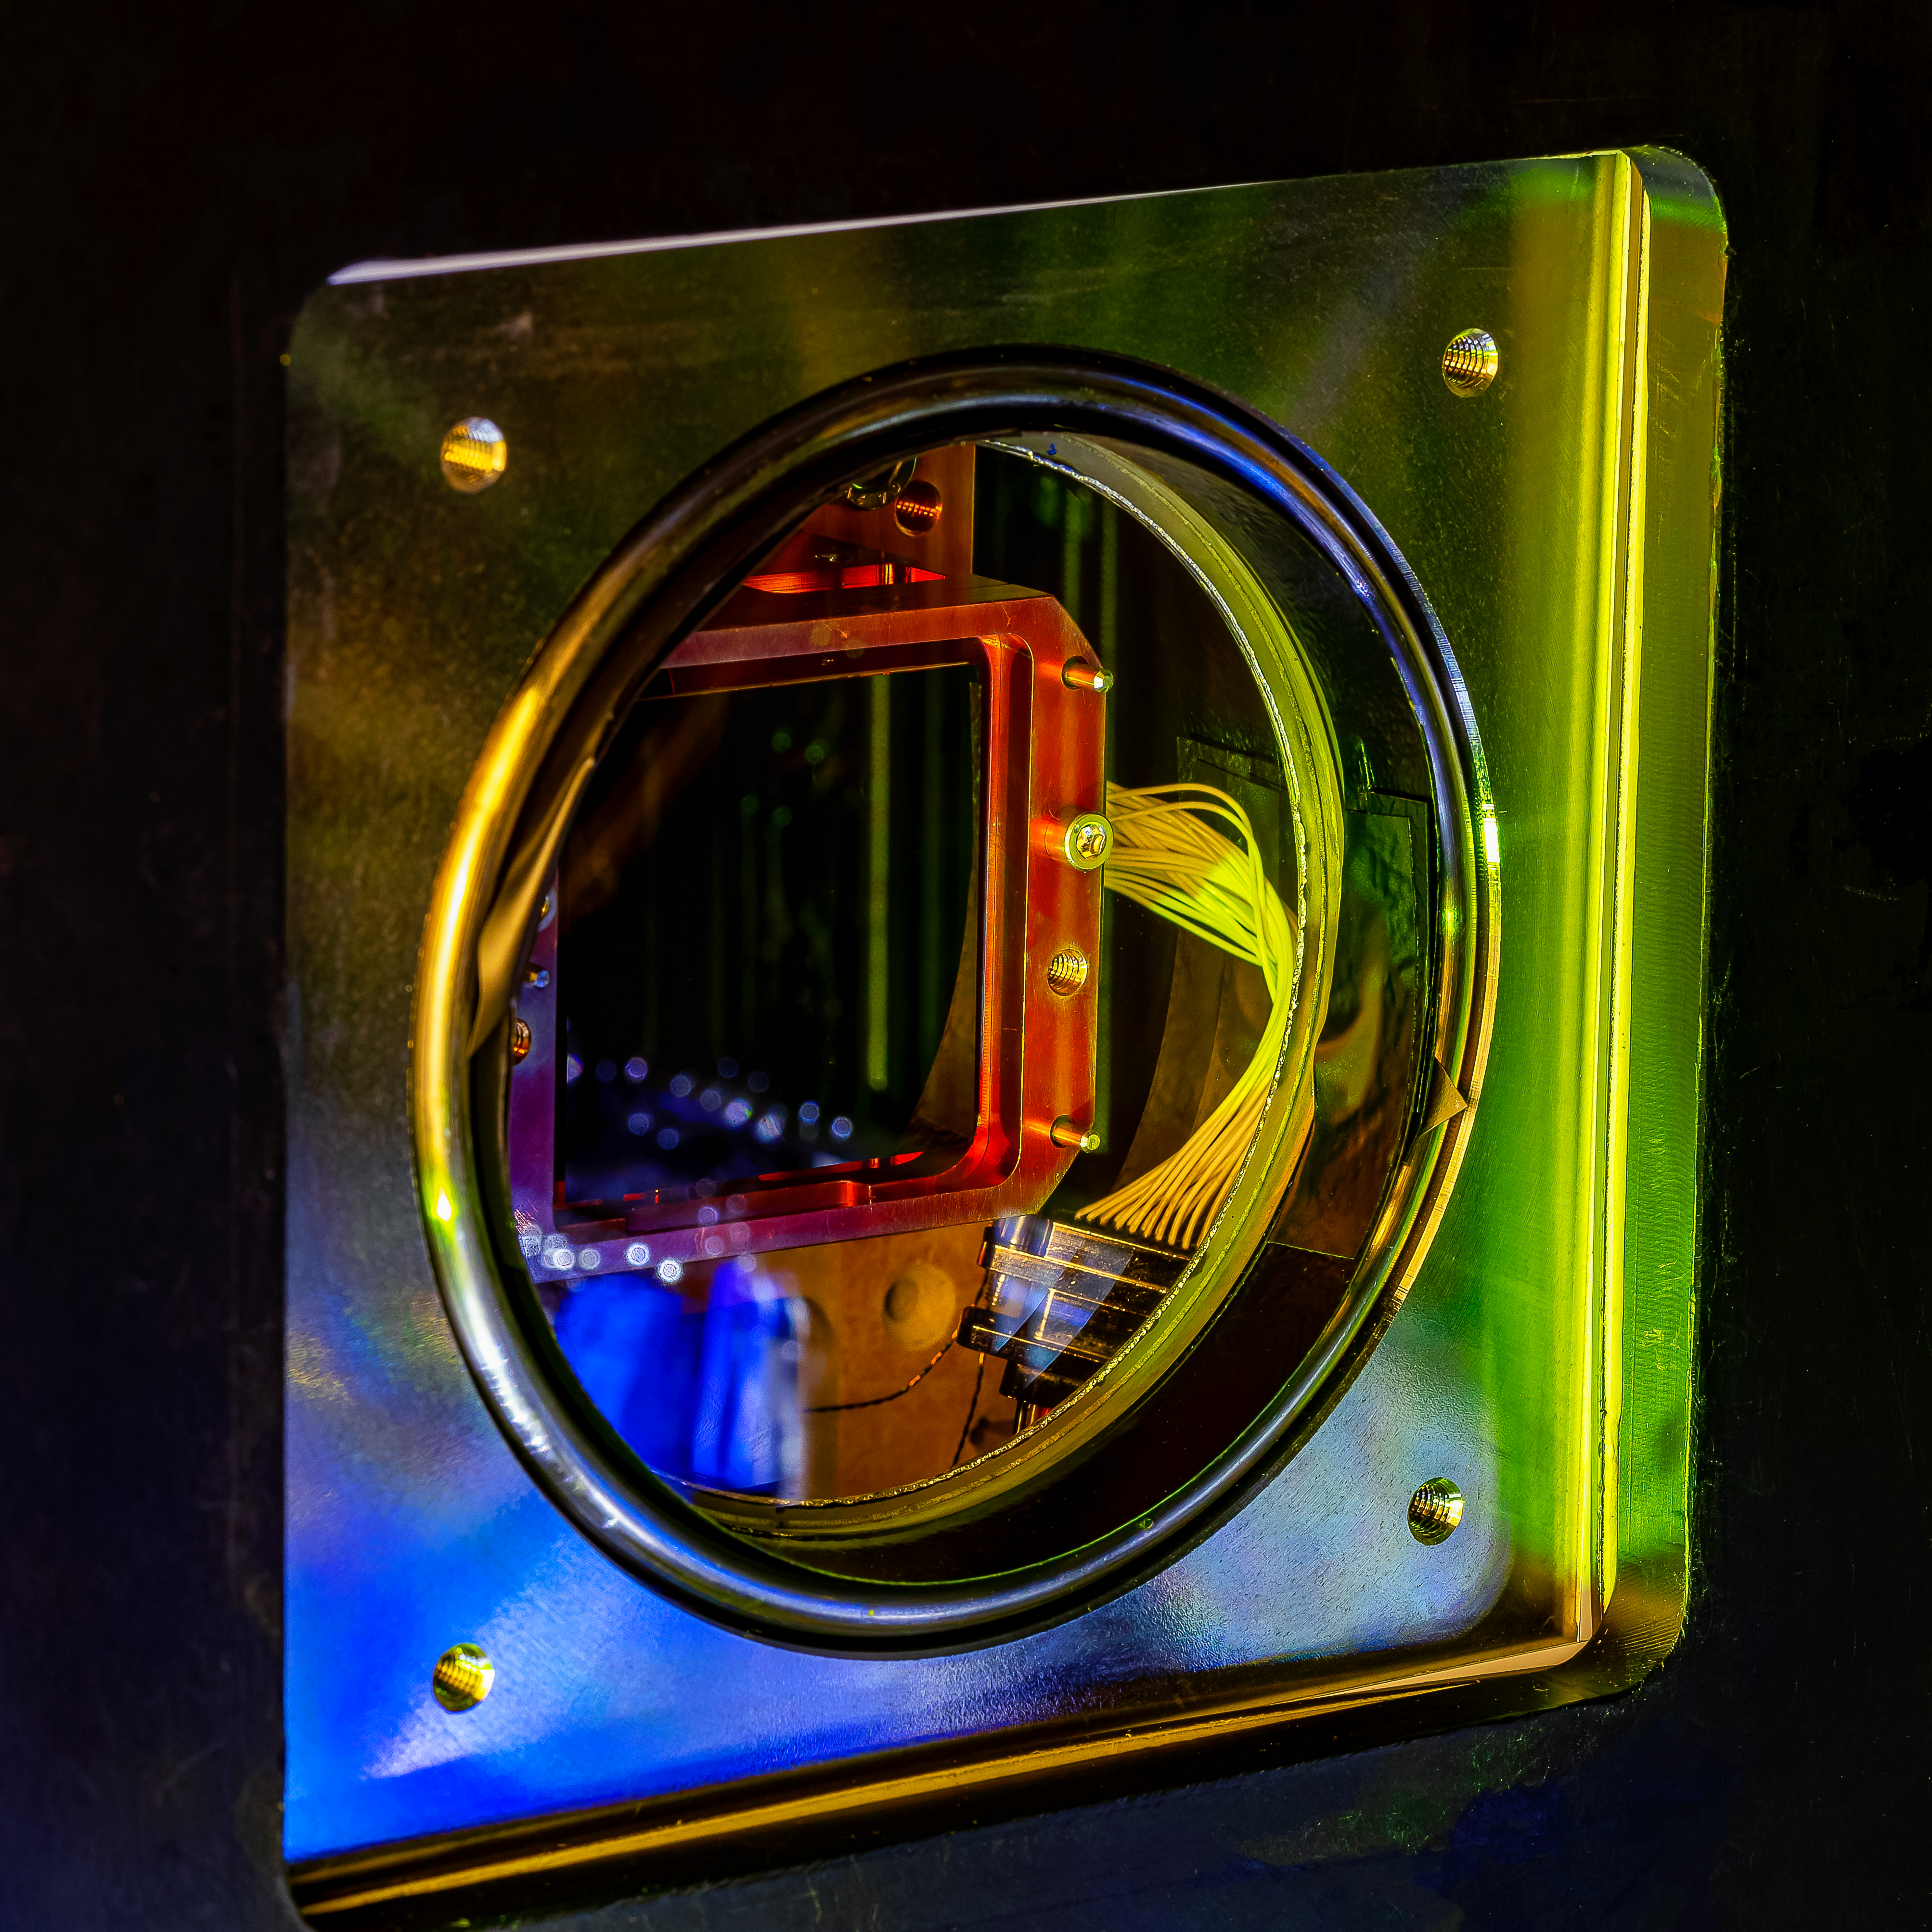

CCD on Test Bench

The filter exchange system for the LSST Camera has left IN2P3 in Paris, France in early October for delivery to SLAC National Accelerator Laboratory in Menlo Park, CA. The filter exchange system is the product of more than 224,000 hours of collaborative work, over a decade, by five IN2P3 CNRS labs. This photo shows a camera CCD in the test bench at LPNHE (Paris)

Credit: P. Dumas/IN2P3 CNRS